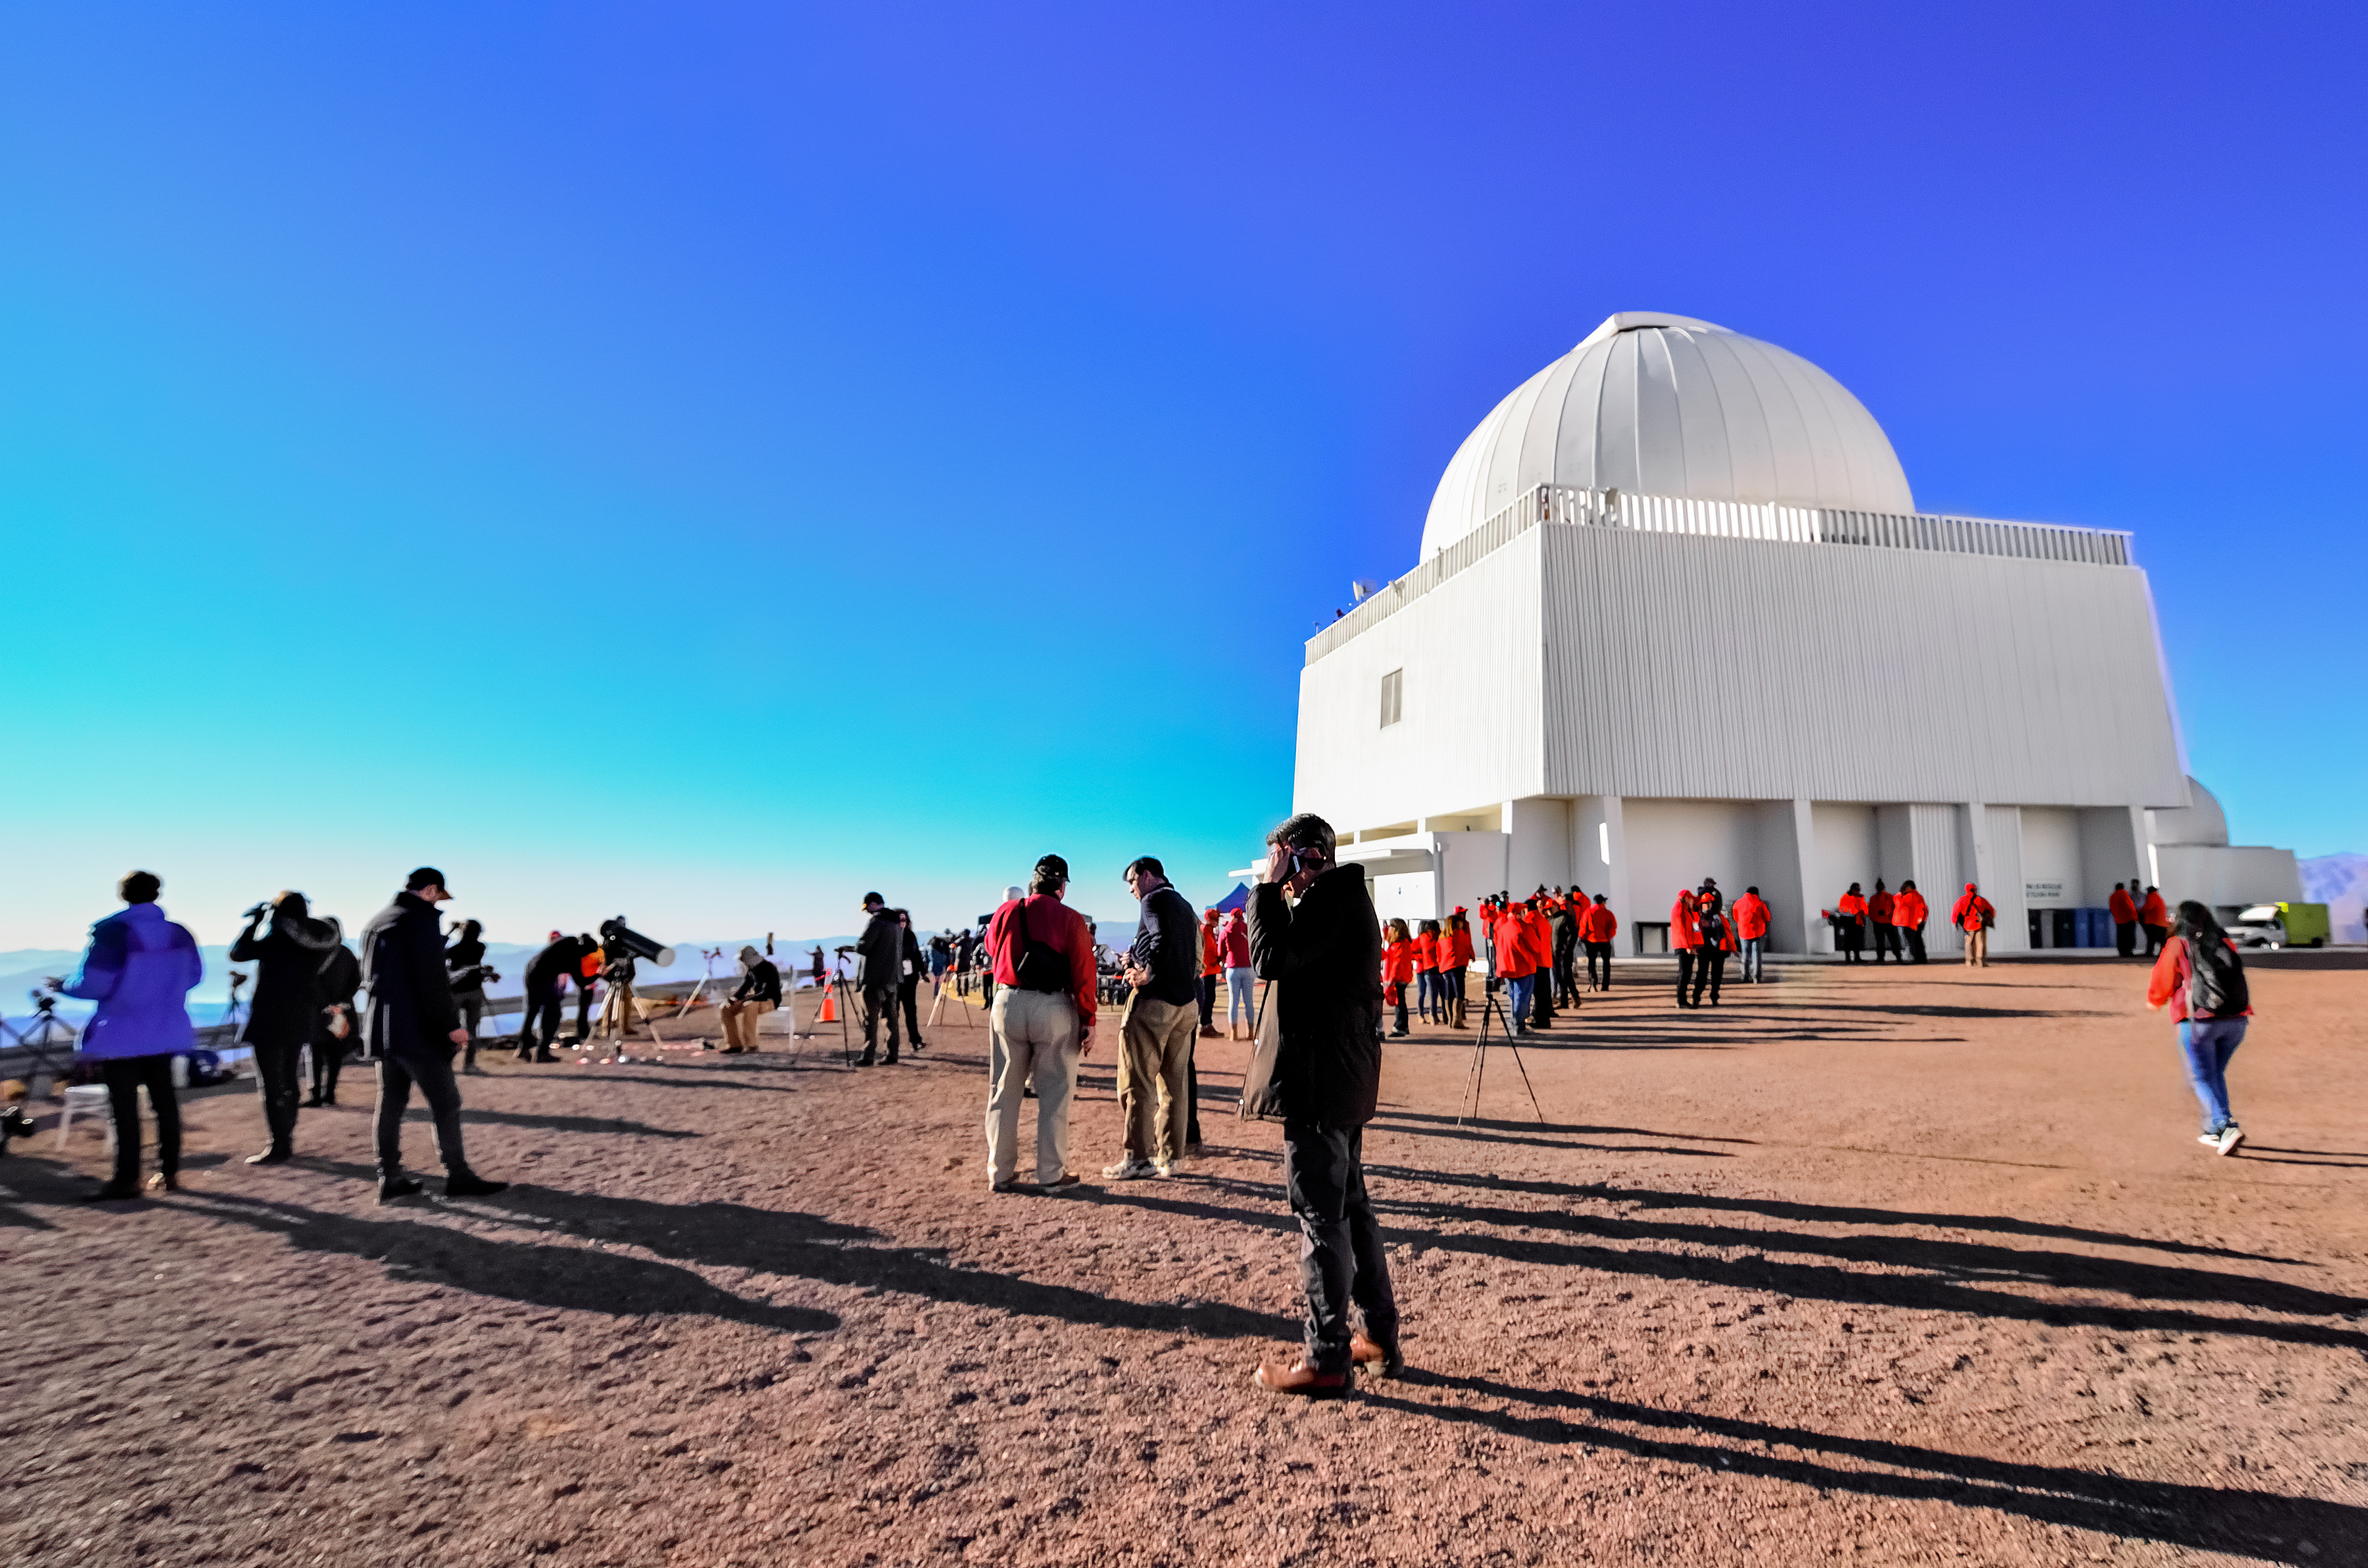

Visitors at CTIO during the 2019 solar eclipse

Credit: CTIO/NOIRLab/NSF/AURA/P. Marenfeld